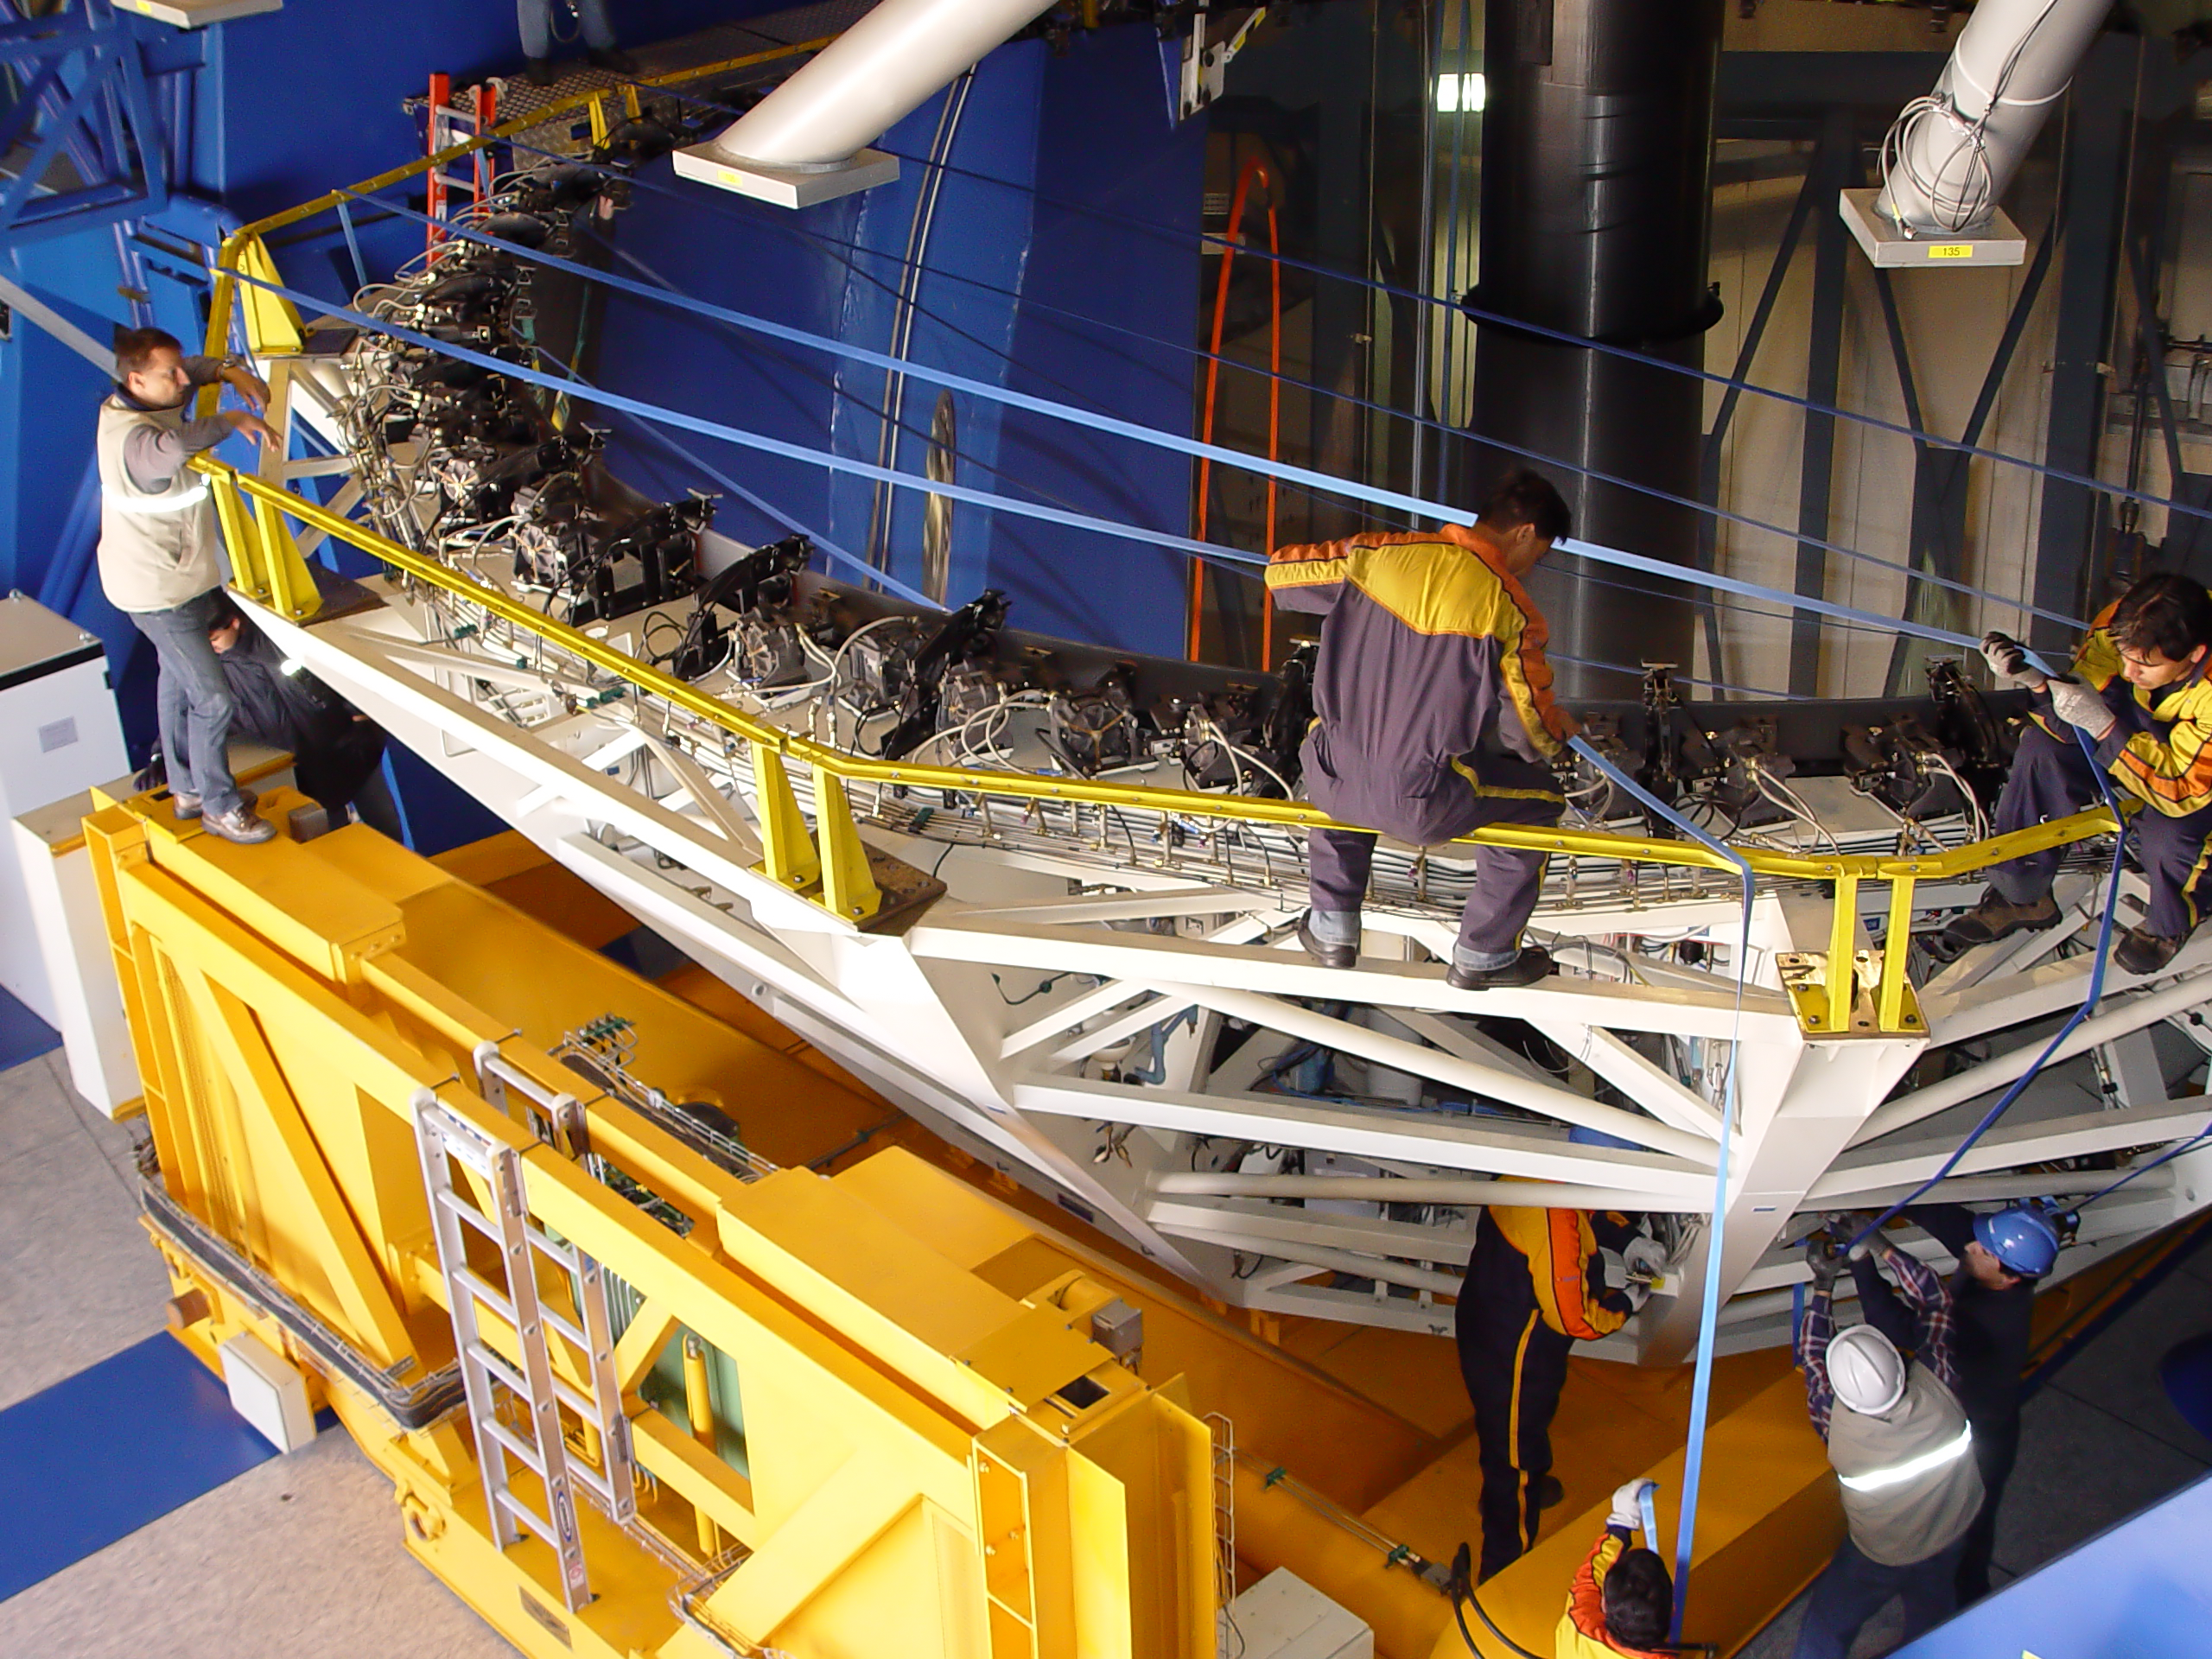

VLT´s UT2 coating

The primary mirror (M1) cell of UT2 is detached from the telescope structure for coating. The whole cell weights 45 tonnes and leans on a special crane which takes it out of the telescope building. The engineers tighten the blue tapes which will support the cover of the mirror during its transportations from the telescope to the Main Maintenance Building (MMB). The cleaning of the VLT´s M1s is a very delicate operation which takes place every 18 months and consists in removing the reflective aluminum layer by chemical washing and then recoating the mirror.

Credit: ESO